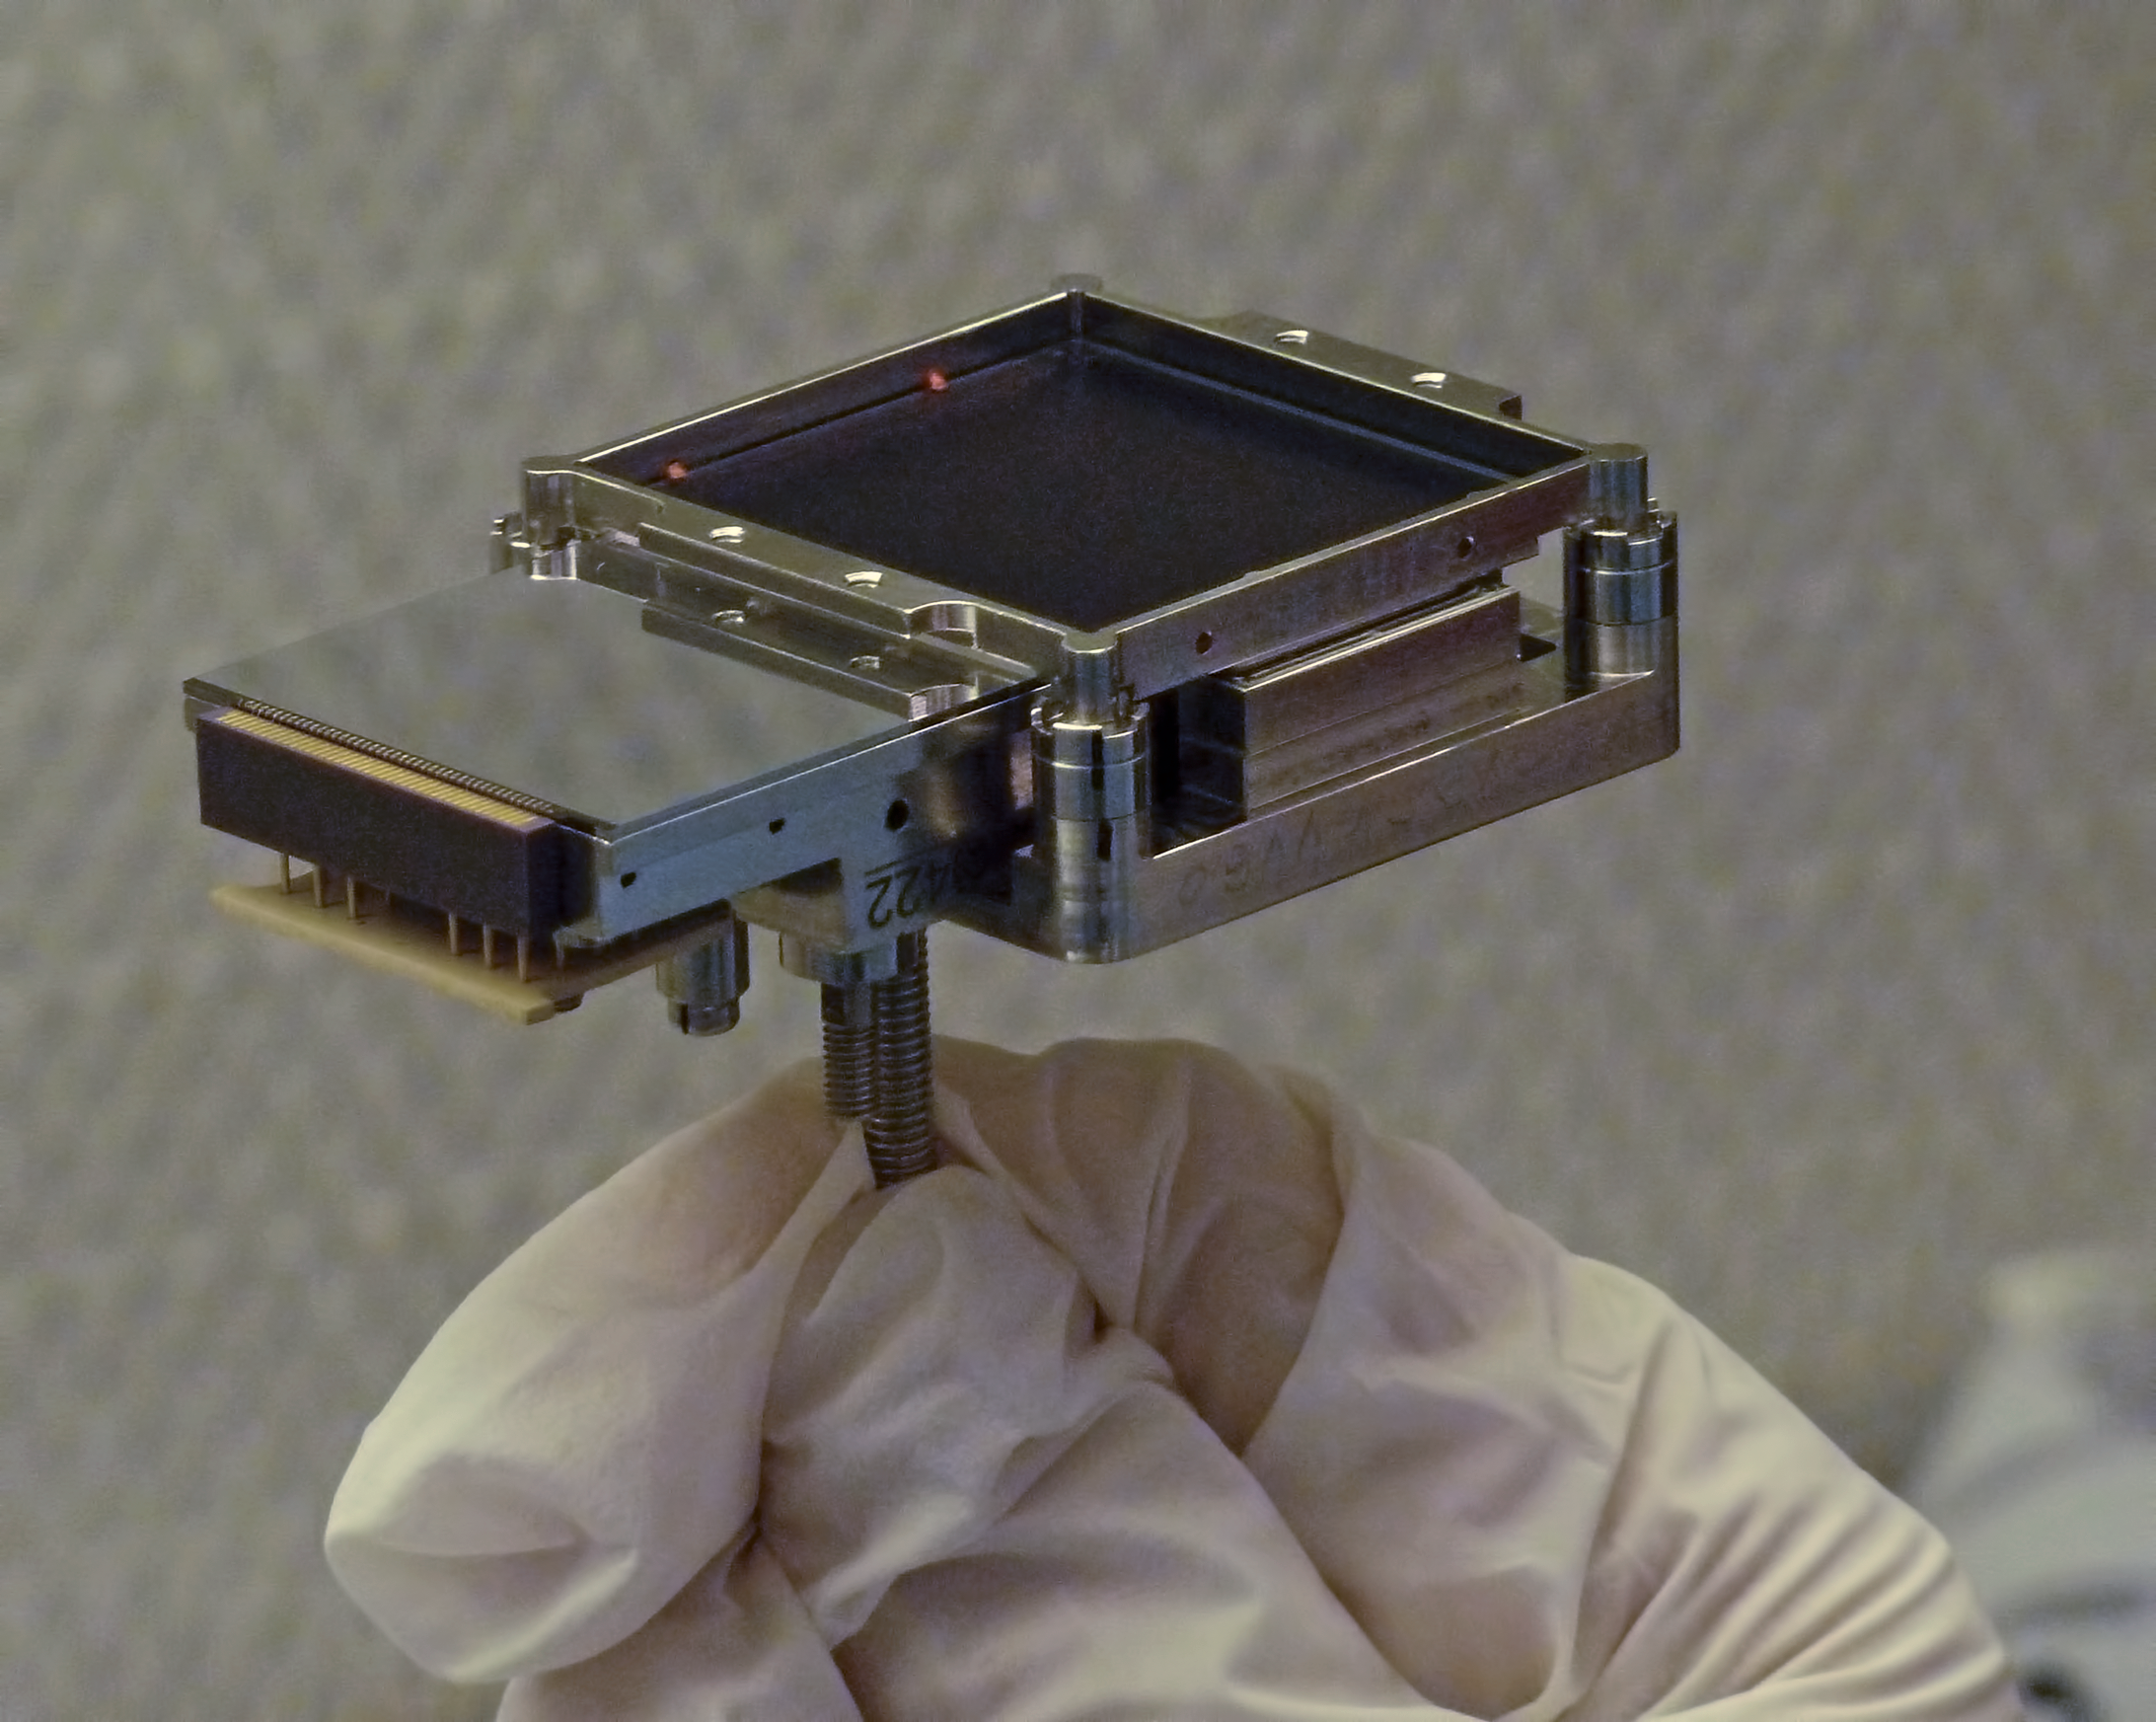

One small part of SPHERE

This is a small part of the Spectro Polarimetric High-contrast Exoplanet Research instrument (SPHERE) which has one of the most exciting and challenging aims in modern astronomy; the direct imaging and spectral characterisation of exoplanets.

This particular instrument is a visible imaging polarimeter (ZIMPOL, Zurich Imaging Polarimeter) which should provide better contrast performance. To read more about it see issue 149 of The Messenger.

Credit: ESO